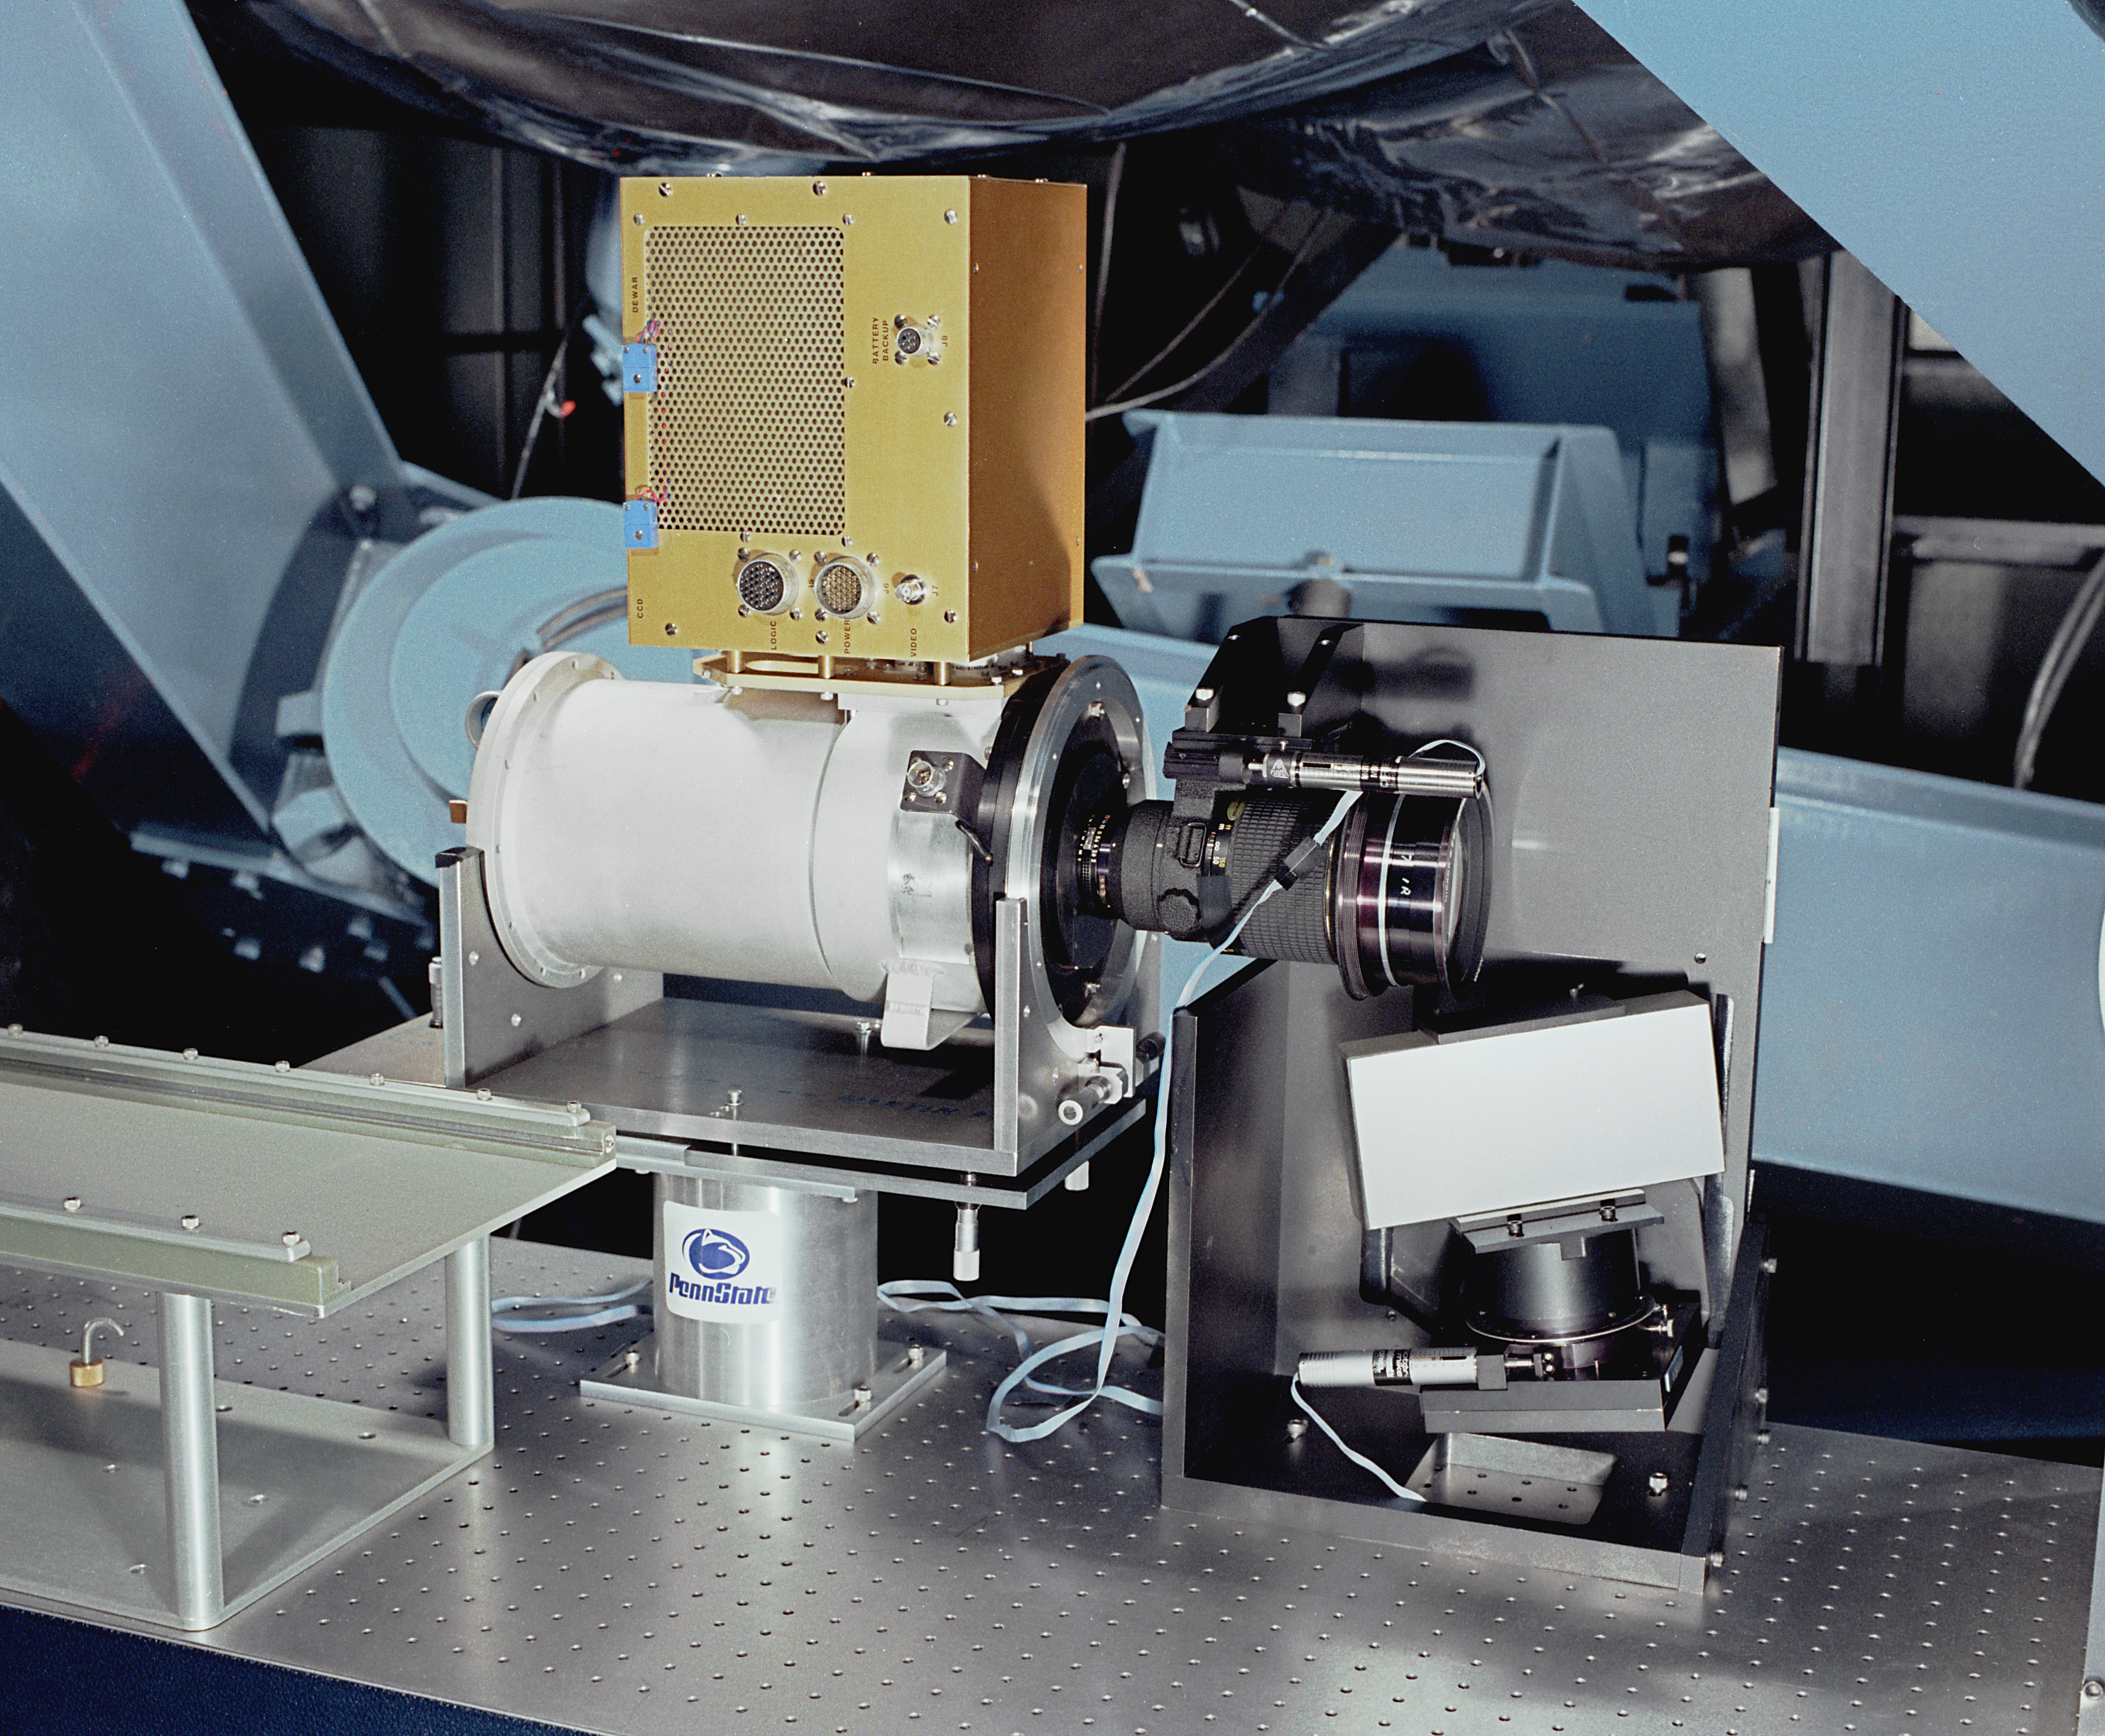

2.1-meter Coude fiber optic system

The fiber optic system for the Coude spectrograph at the 2.1-meter telescope of the Kitt Peak National Observatory. May 1987.

Credit: NOIRLab/NSF/AURA